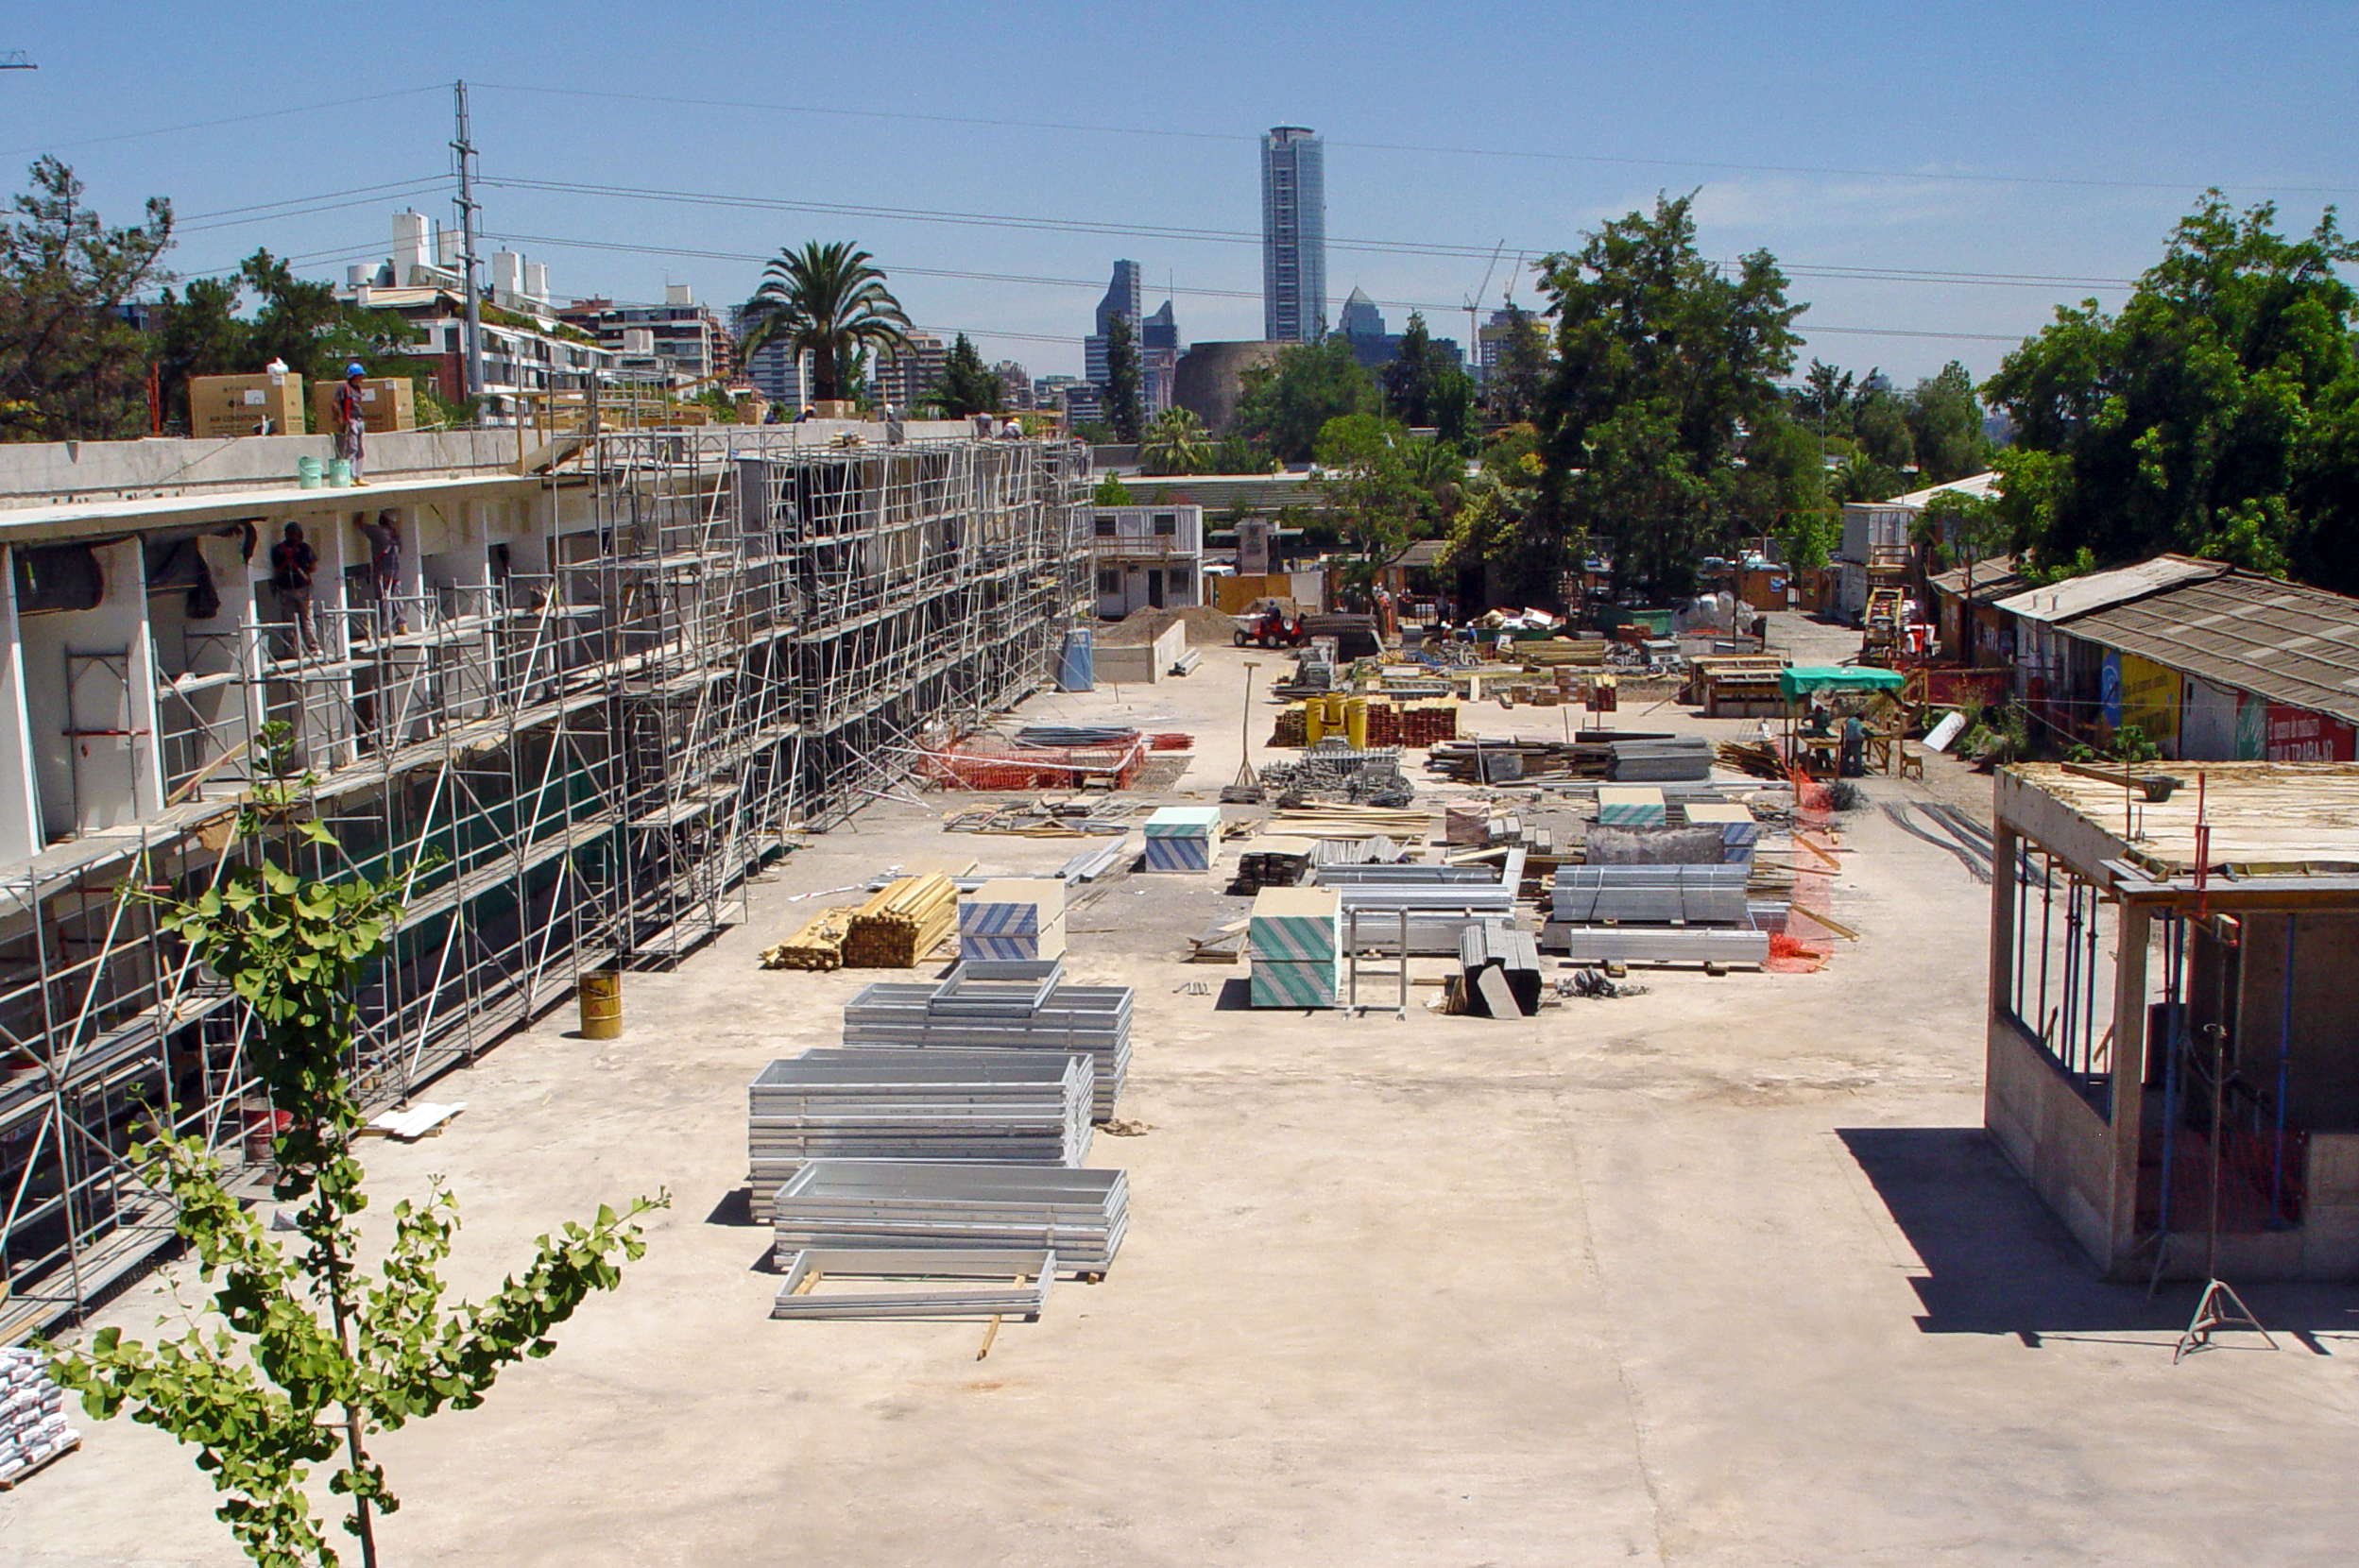

Construction of the ALMA Central Office building

Construction of the ALMA building at ESO Headquarters in Vitacura, Chile. This building will host the ALMA Central Office. The skyline is dominated by the impressive titanium La Portada tower.

Credit: ESO